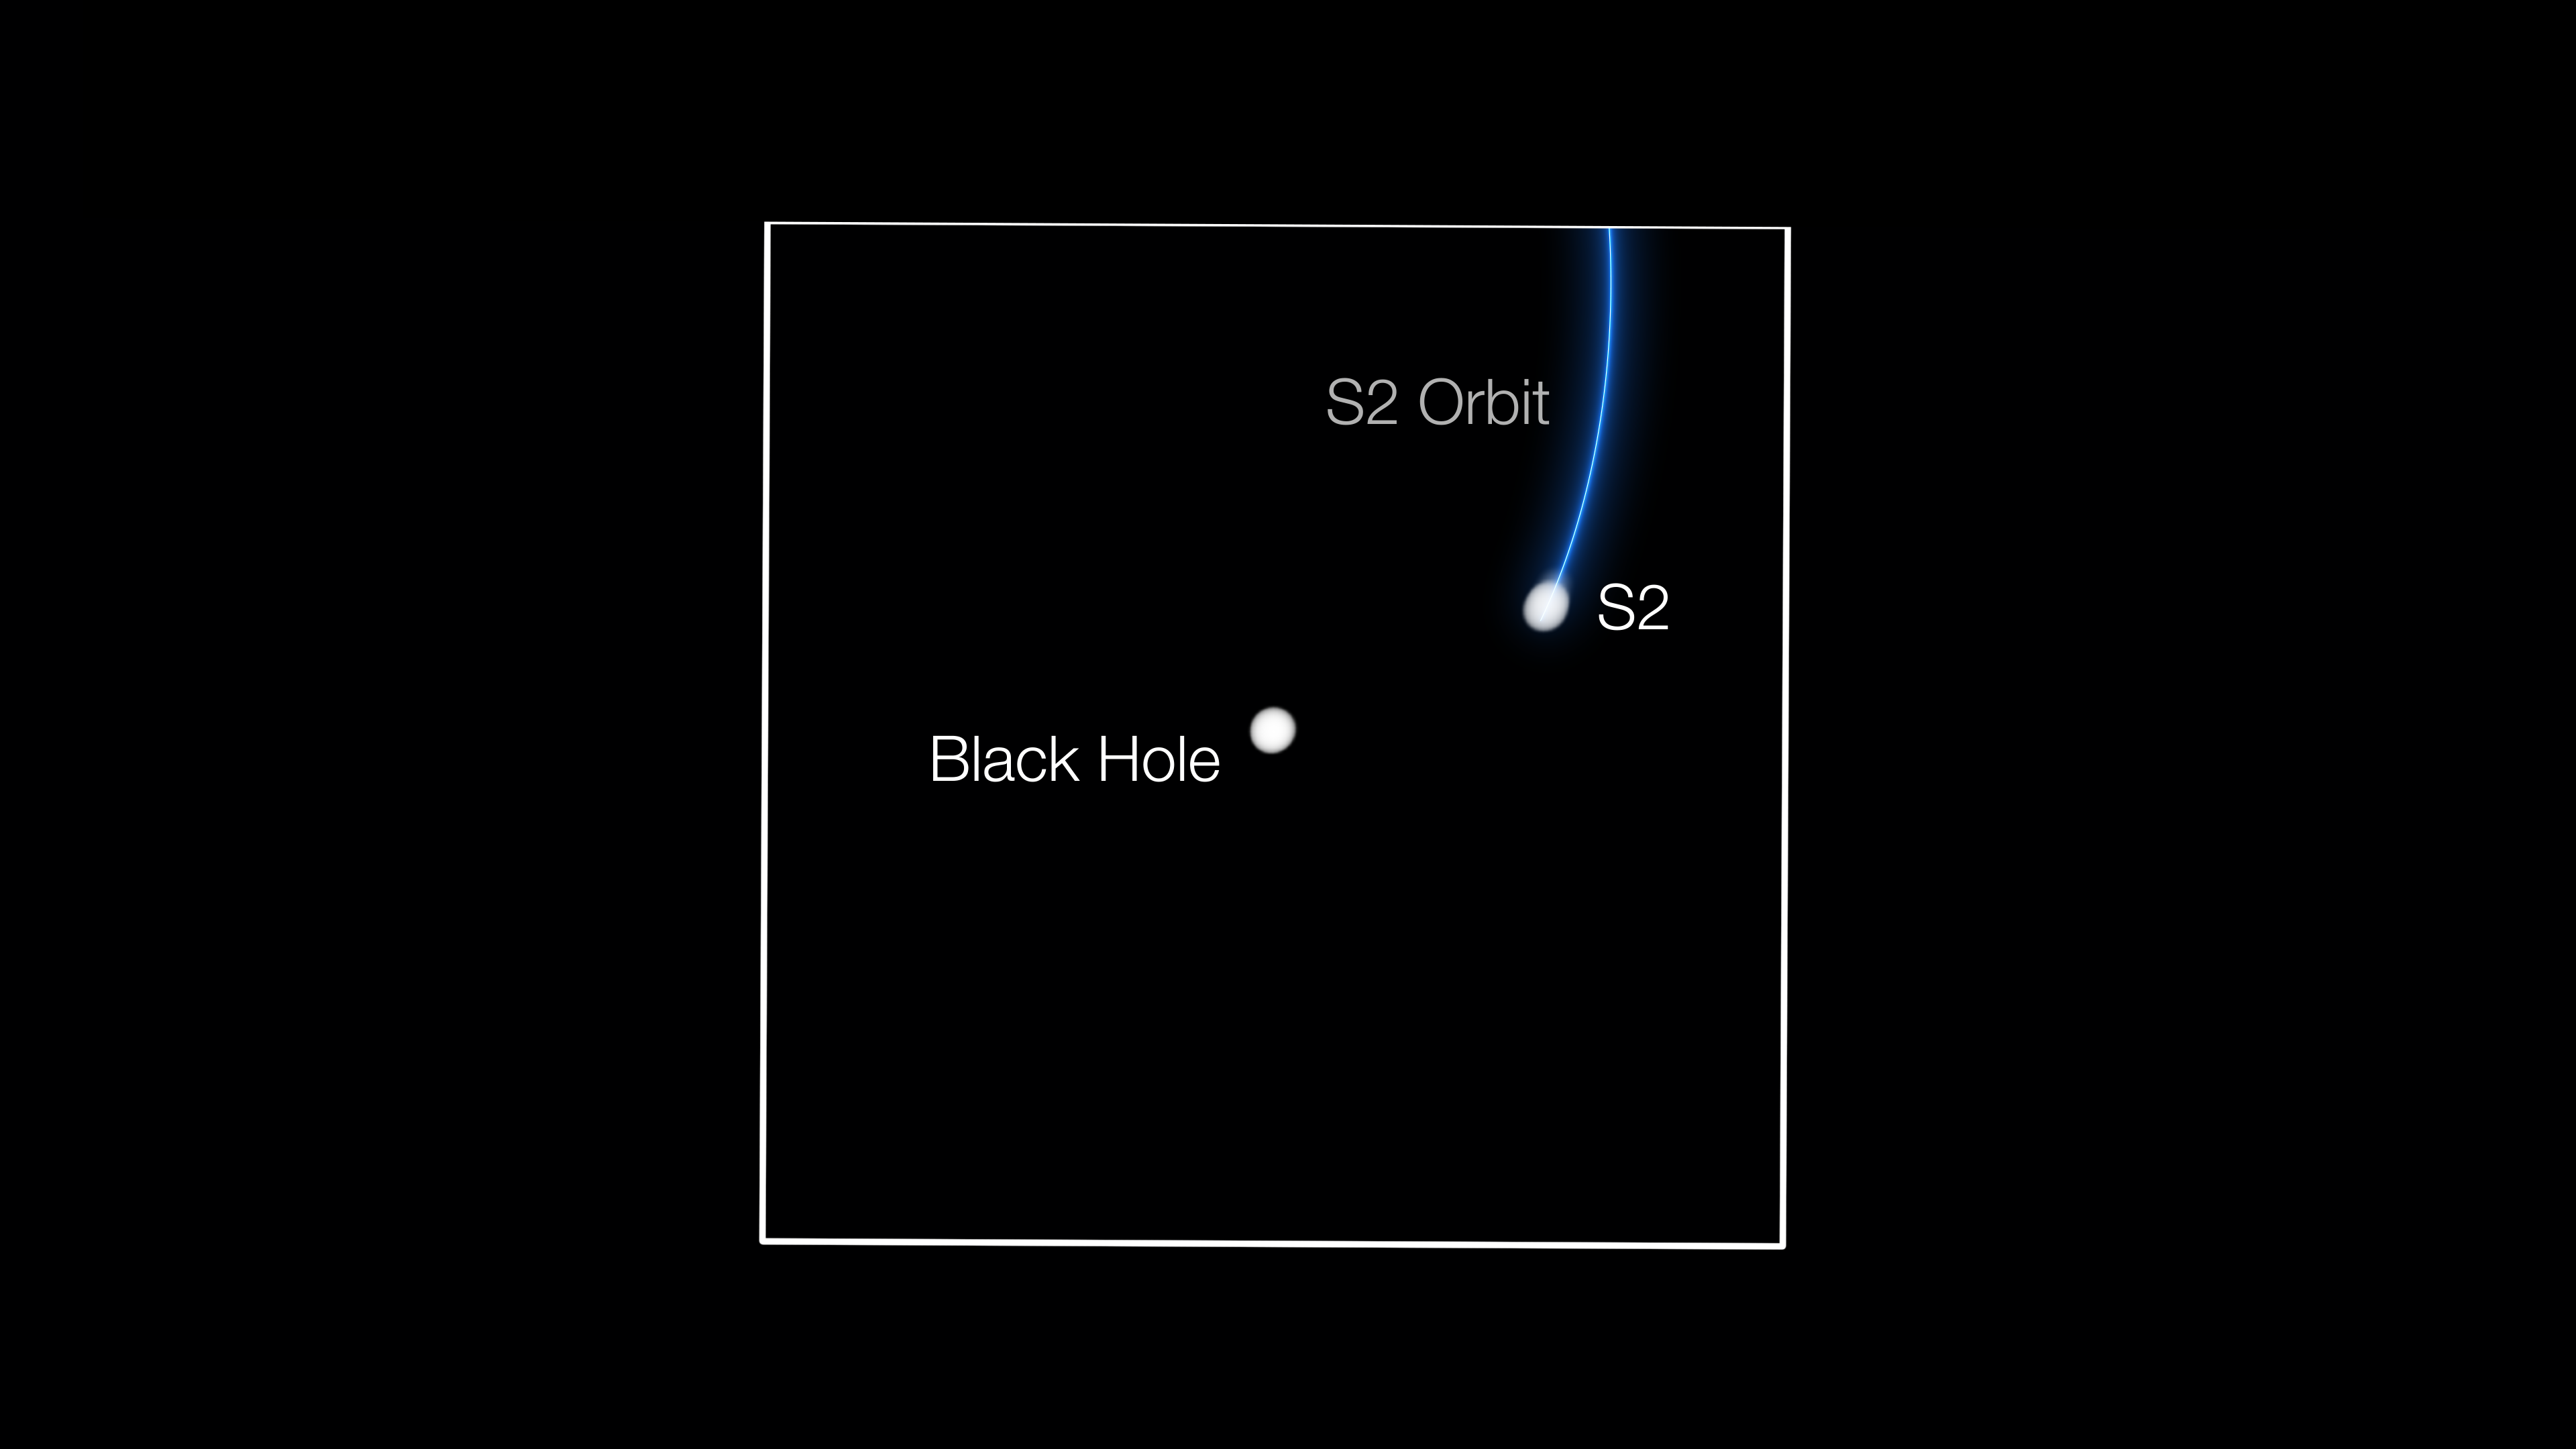

GRAVITY tracks star passing supermassive black hole

The GRAVITY instrument in the VLT Interferometer has tracked the motion of the star S2 as it made a very close approach to the black hole at the centre of the Milky Way. This image shows the star and black hole shortly before their closest approach in May 2018.

Credit: ESO/GALAXY Collaboration